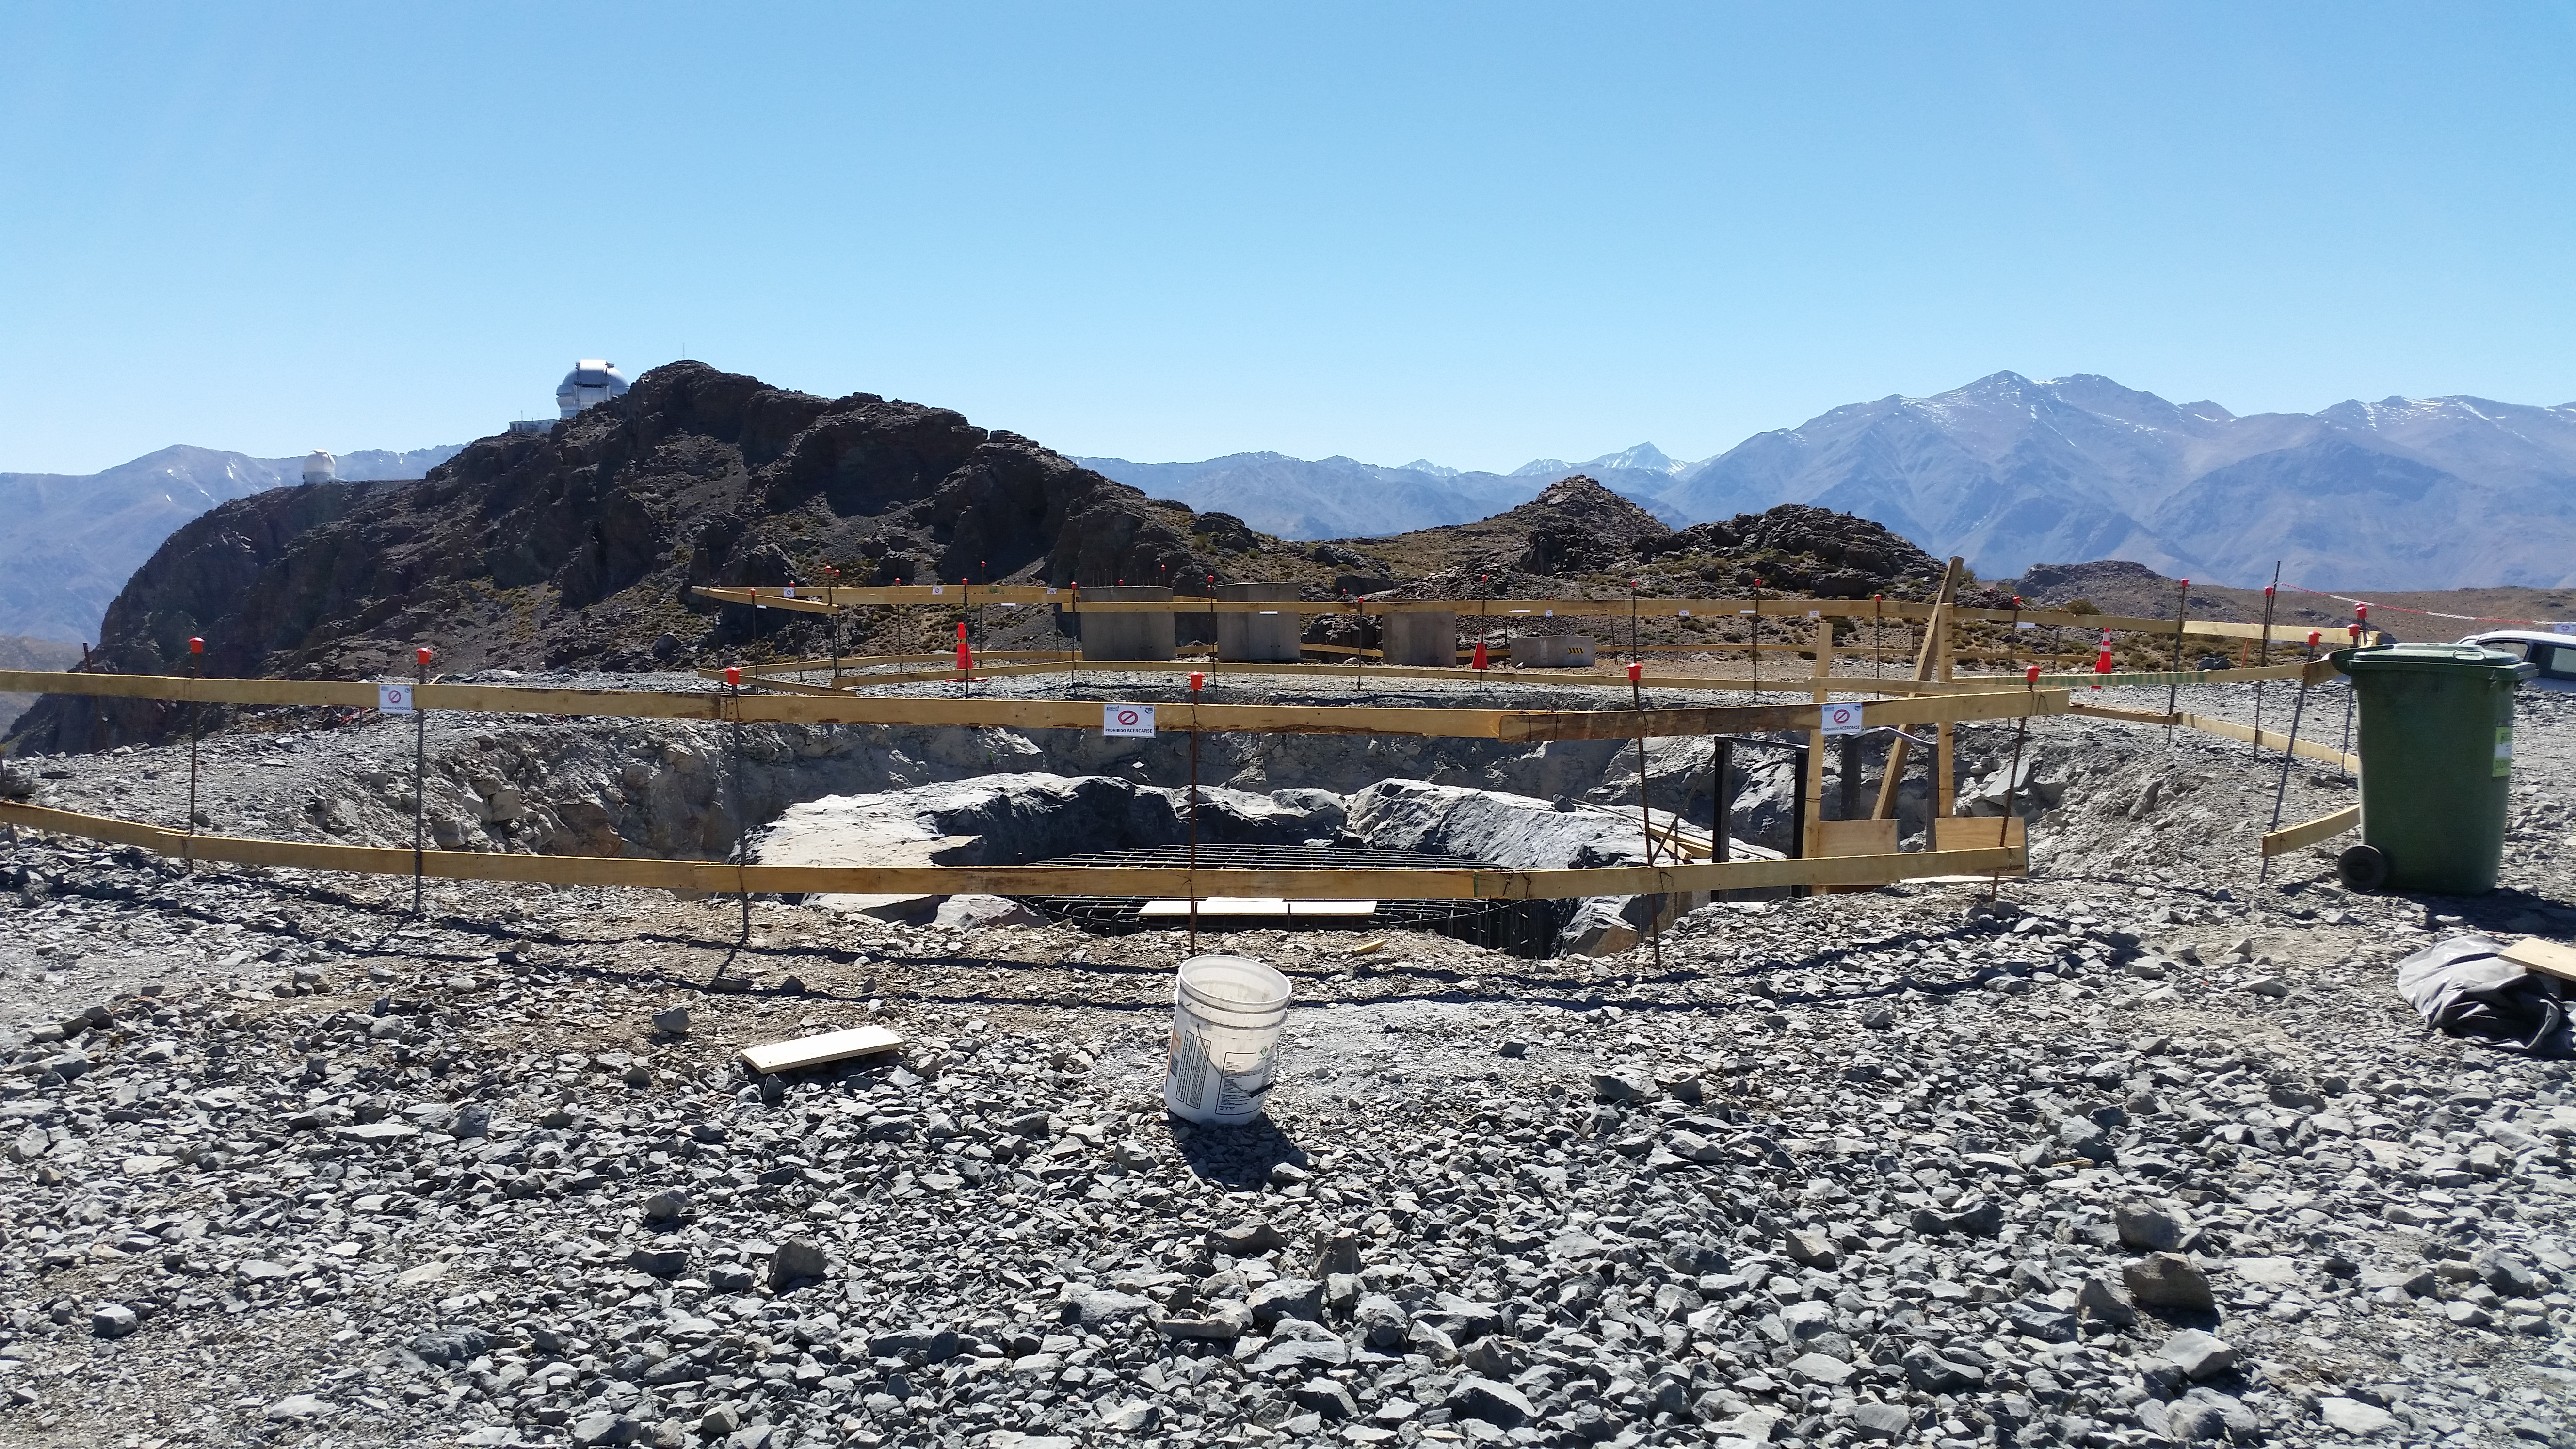

Besalco begins work

Besalco begins work on the foundation of the telescope calibration.

Credit: Rubin Observatory/NSF/AURA